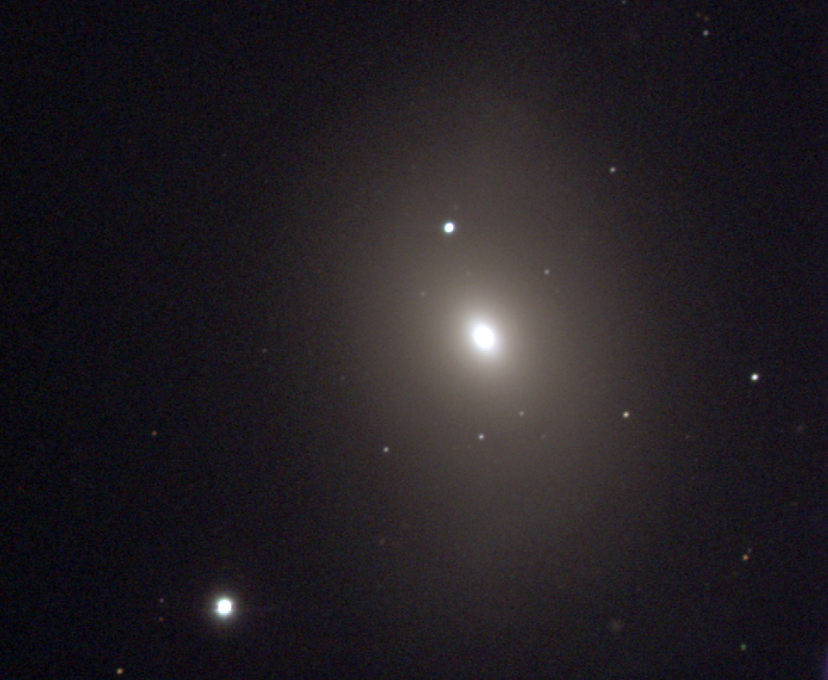

M85, NGC 4382

A lenticular galaxy of type S0, M85 is the northernmost member of the Virgo Cluster, and is therefore situated in the constellation Coma Berenices. M85 is very similar to M84. This picture was made from observations taken at KPNO's 0.9-meter telescope in December 1996. The Virgo cluster also includes Messier galaxies M49, M58, M59, M60, M61, M84, M86, M87, M88, M89, M90, M91, M98, M99, and M100.

Credit: NOIRLab/NSF/AURA